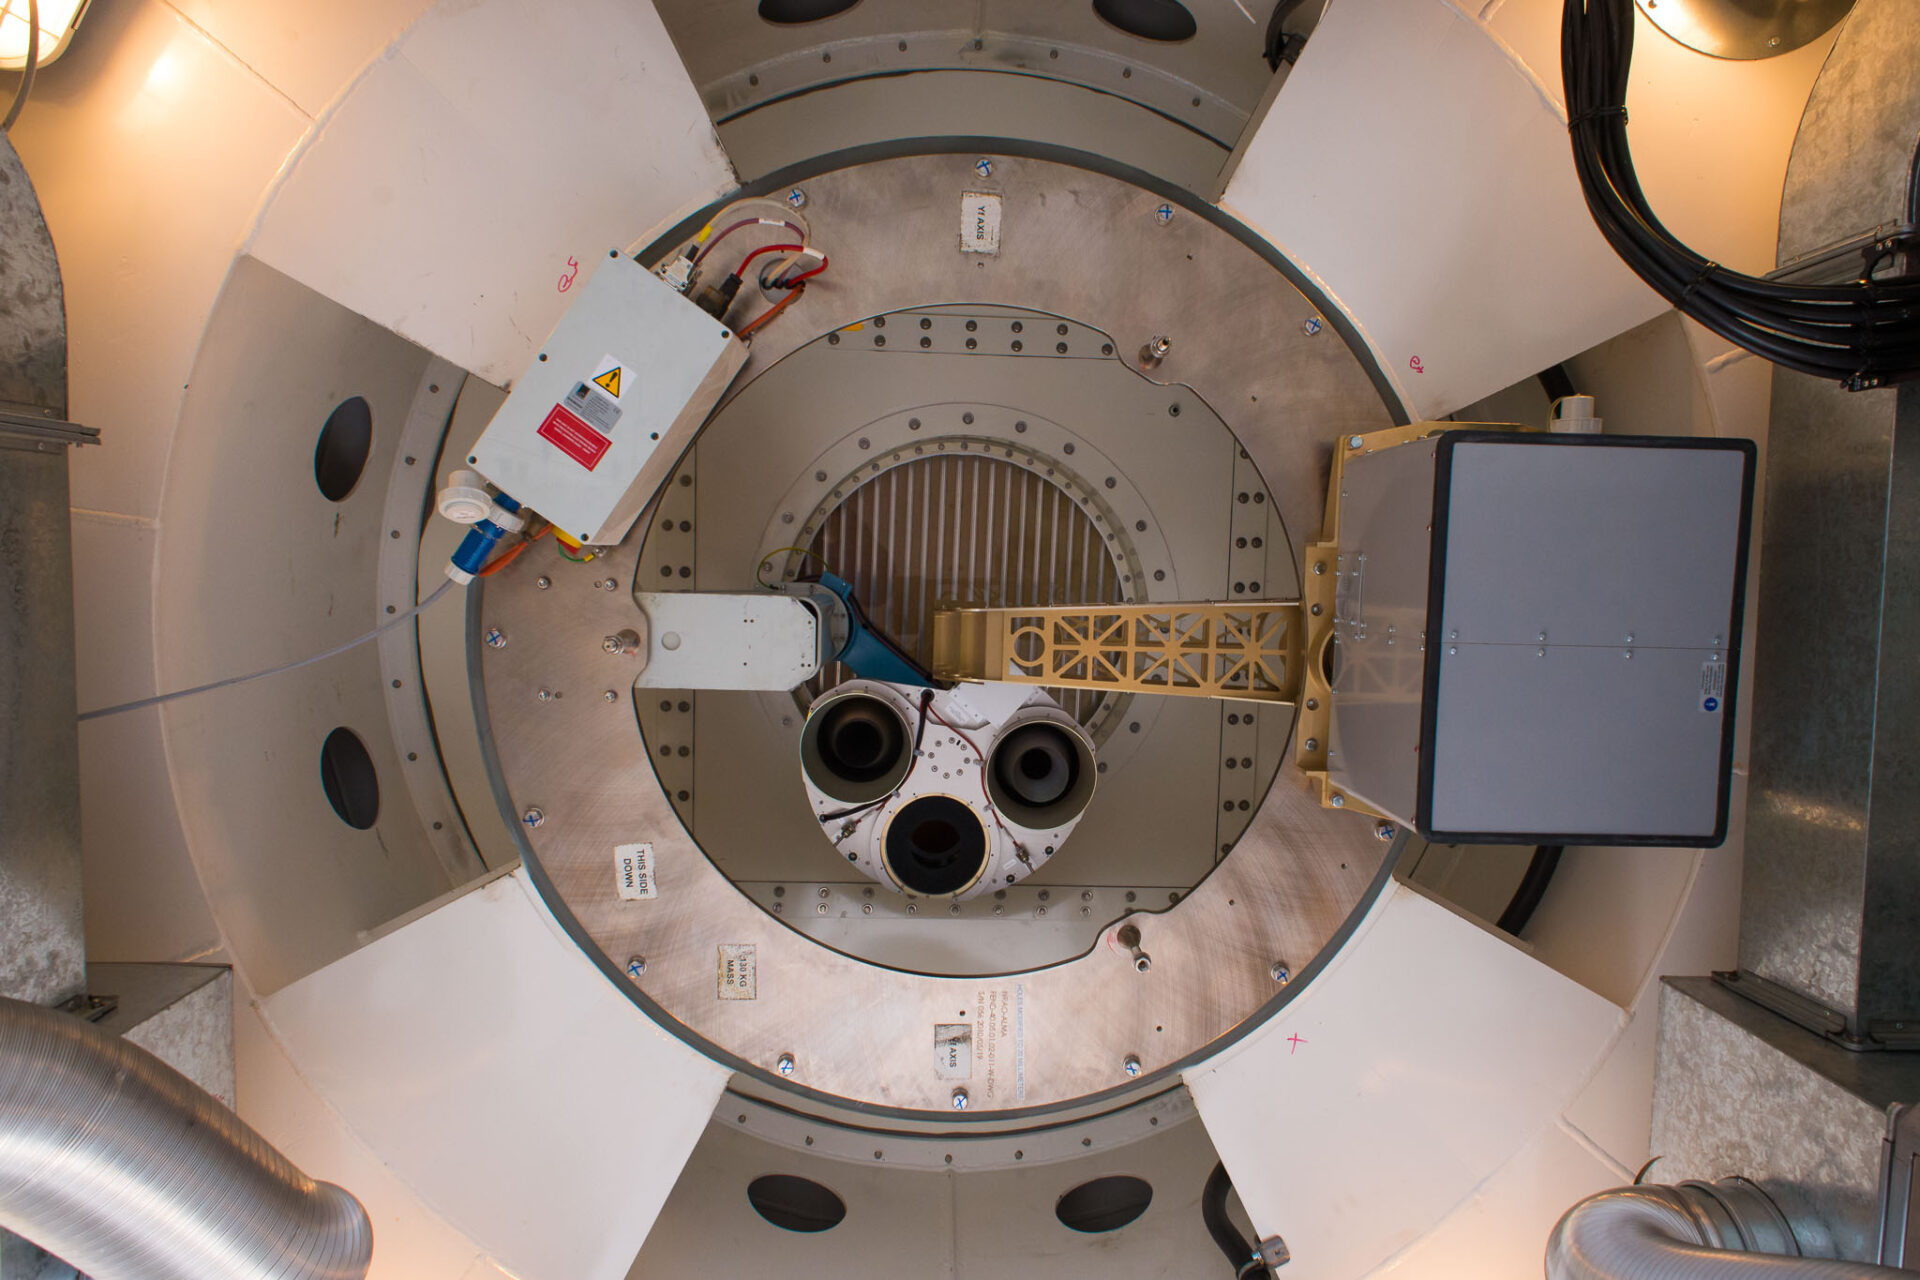

View of the upper part of the ALMA antennas receiver cabin

Vista de la parte superior de la cabina del receptor de antenas ALMA. A la derecha, el radiómetro de vapor de agua (WVR) con su relé óptico hacia el centro. Además, el dispositivo de calibración de amplitud (ACD). También se puede observar la membrana y las persianas.

Credit: Sergio Otárola - ALMA (ESO / NAOJ / NRAO)